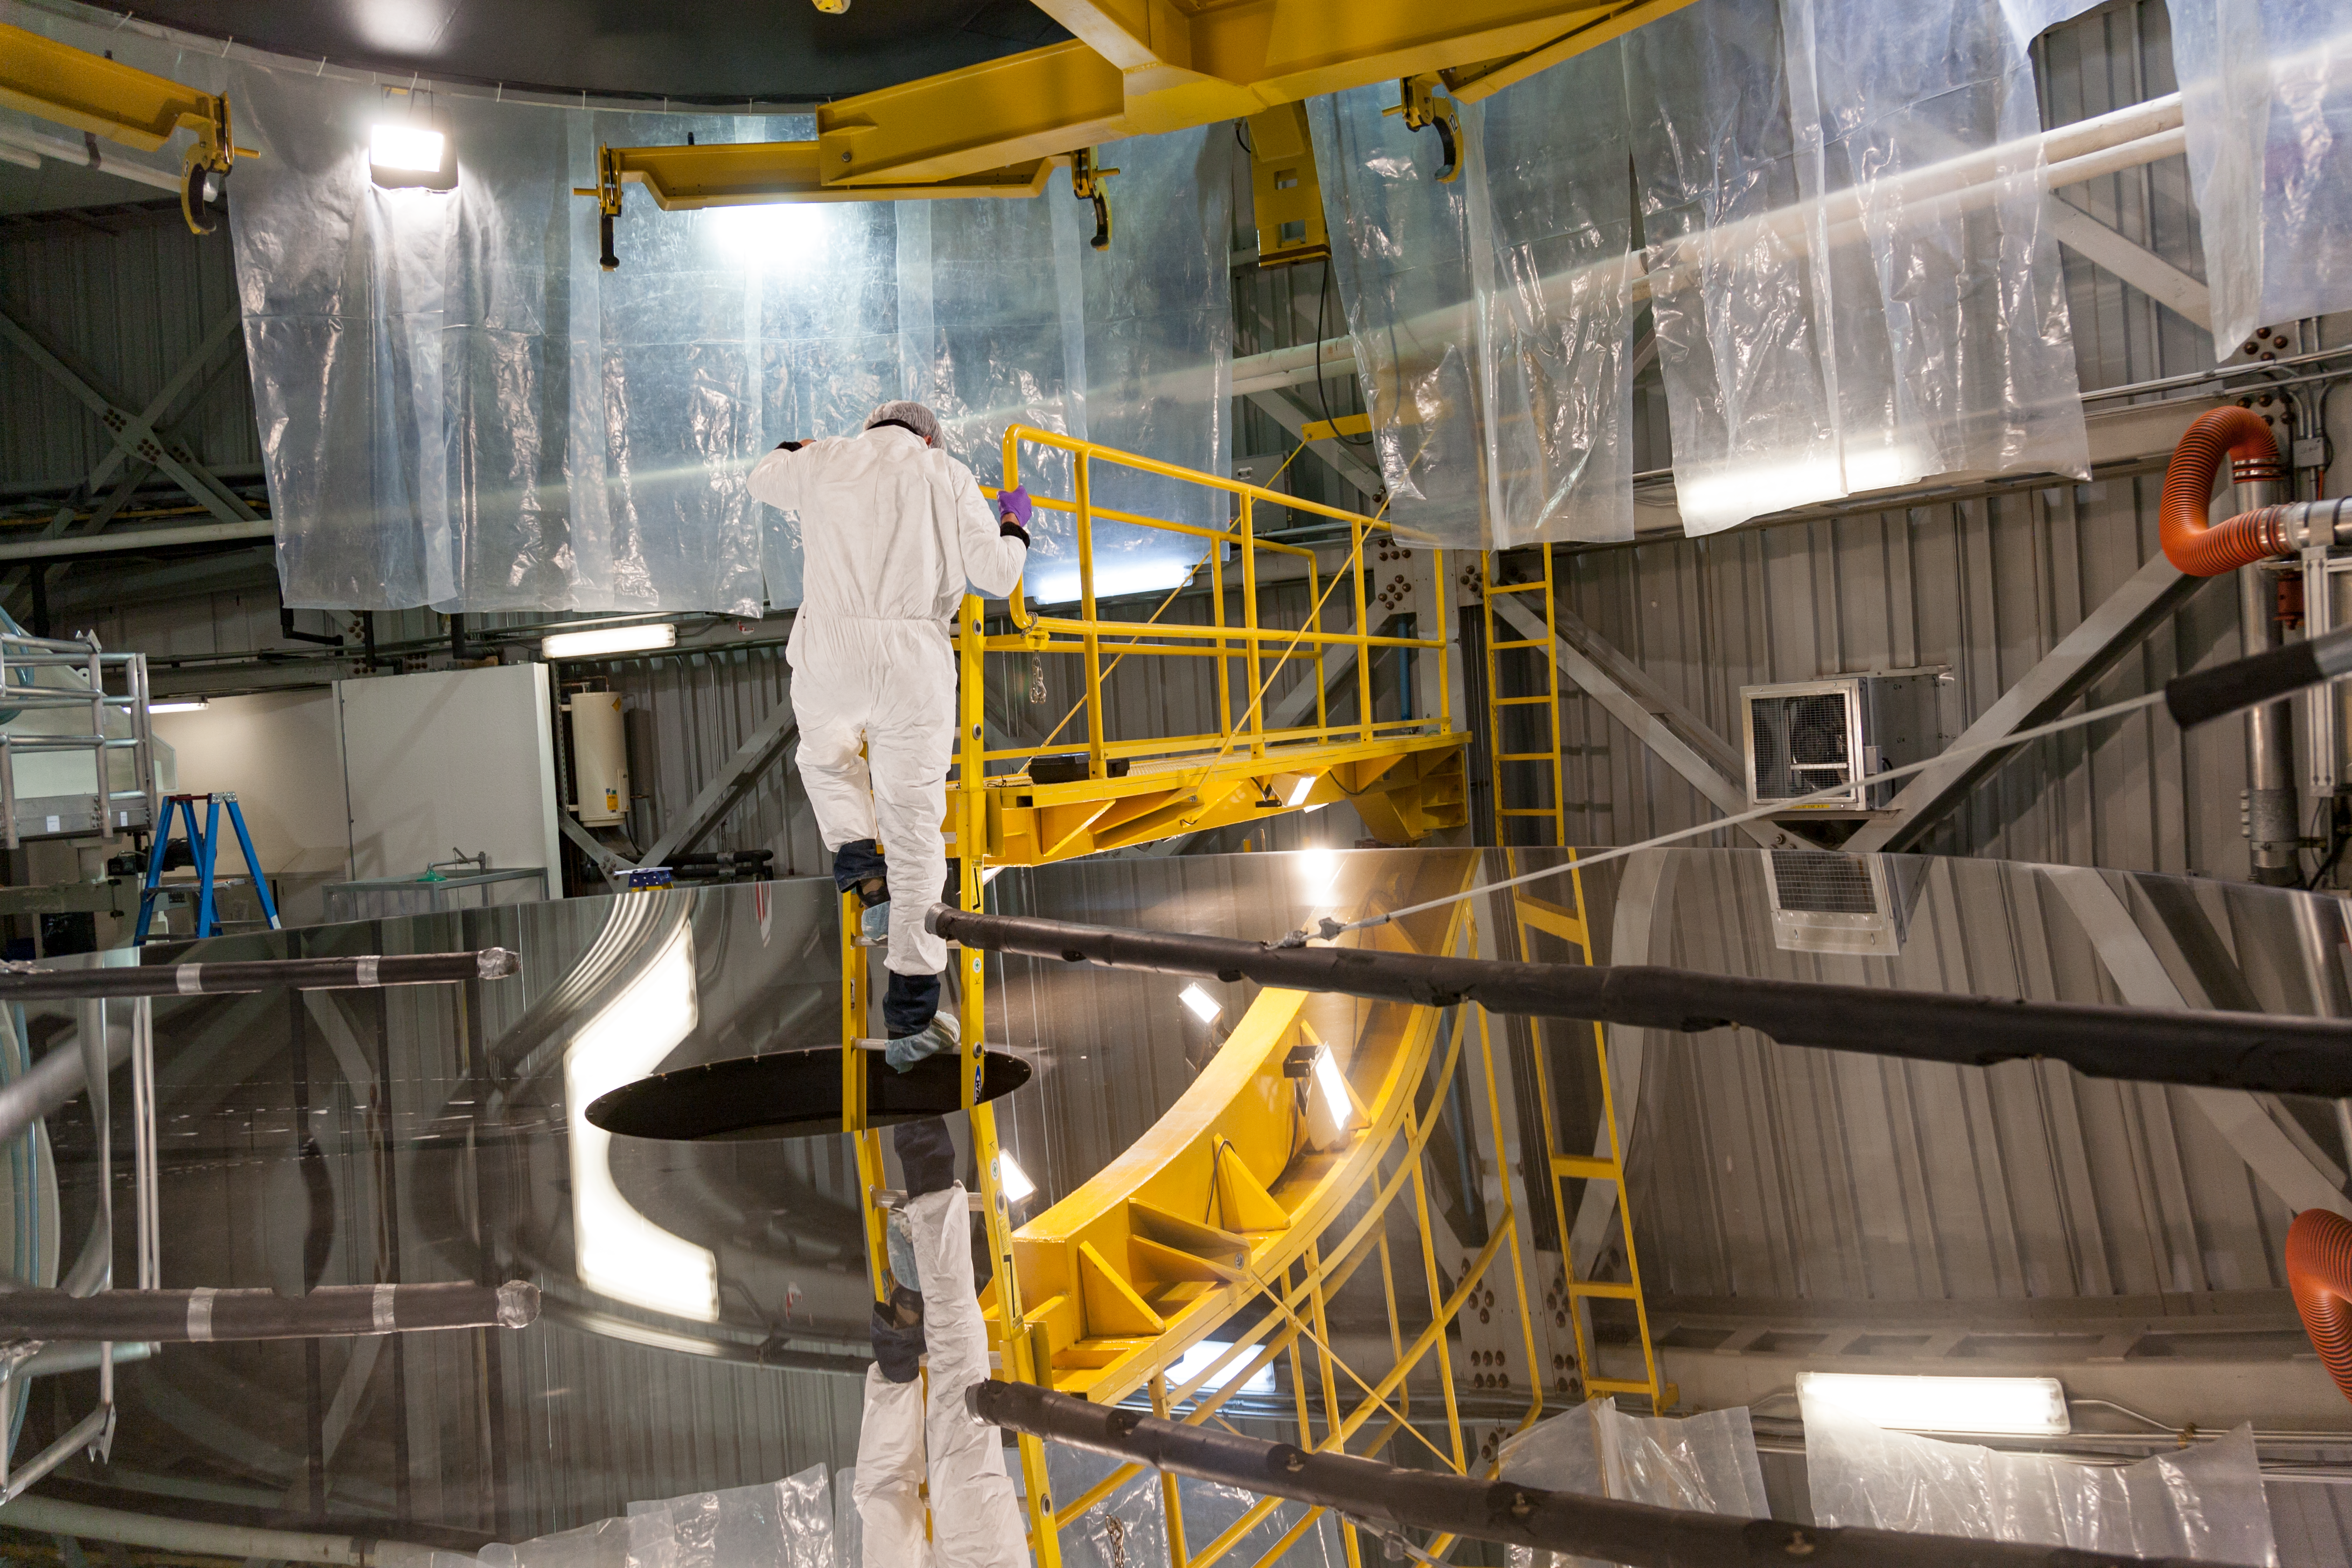

Gemini South shutdown 2010

The primary mirror is inspected after a recoating in protected silver during the 2010 Gemini South engineering shutdown.

Credit: International Gemini Observatory/NSF NOIRLab/AURA/J. Pollard